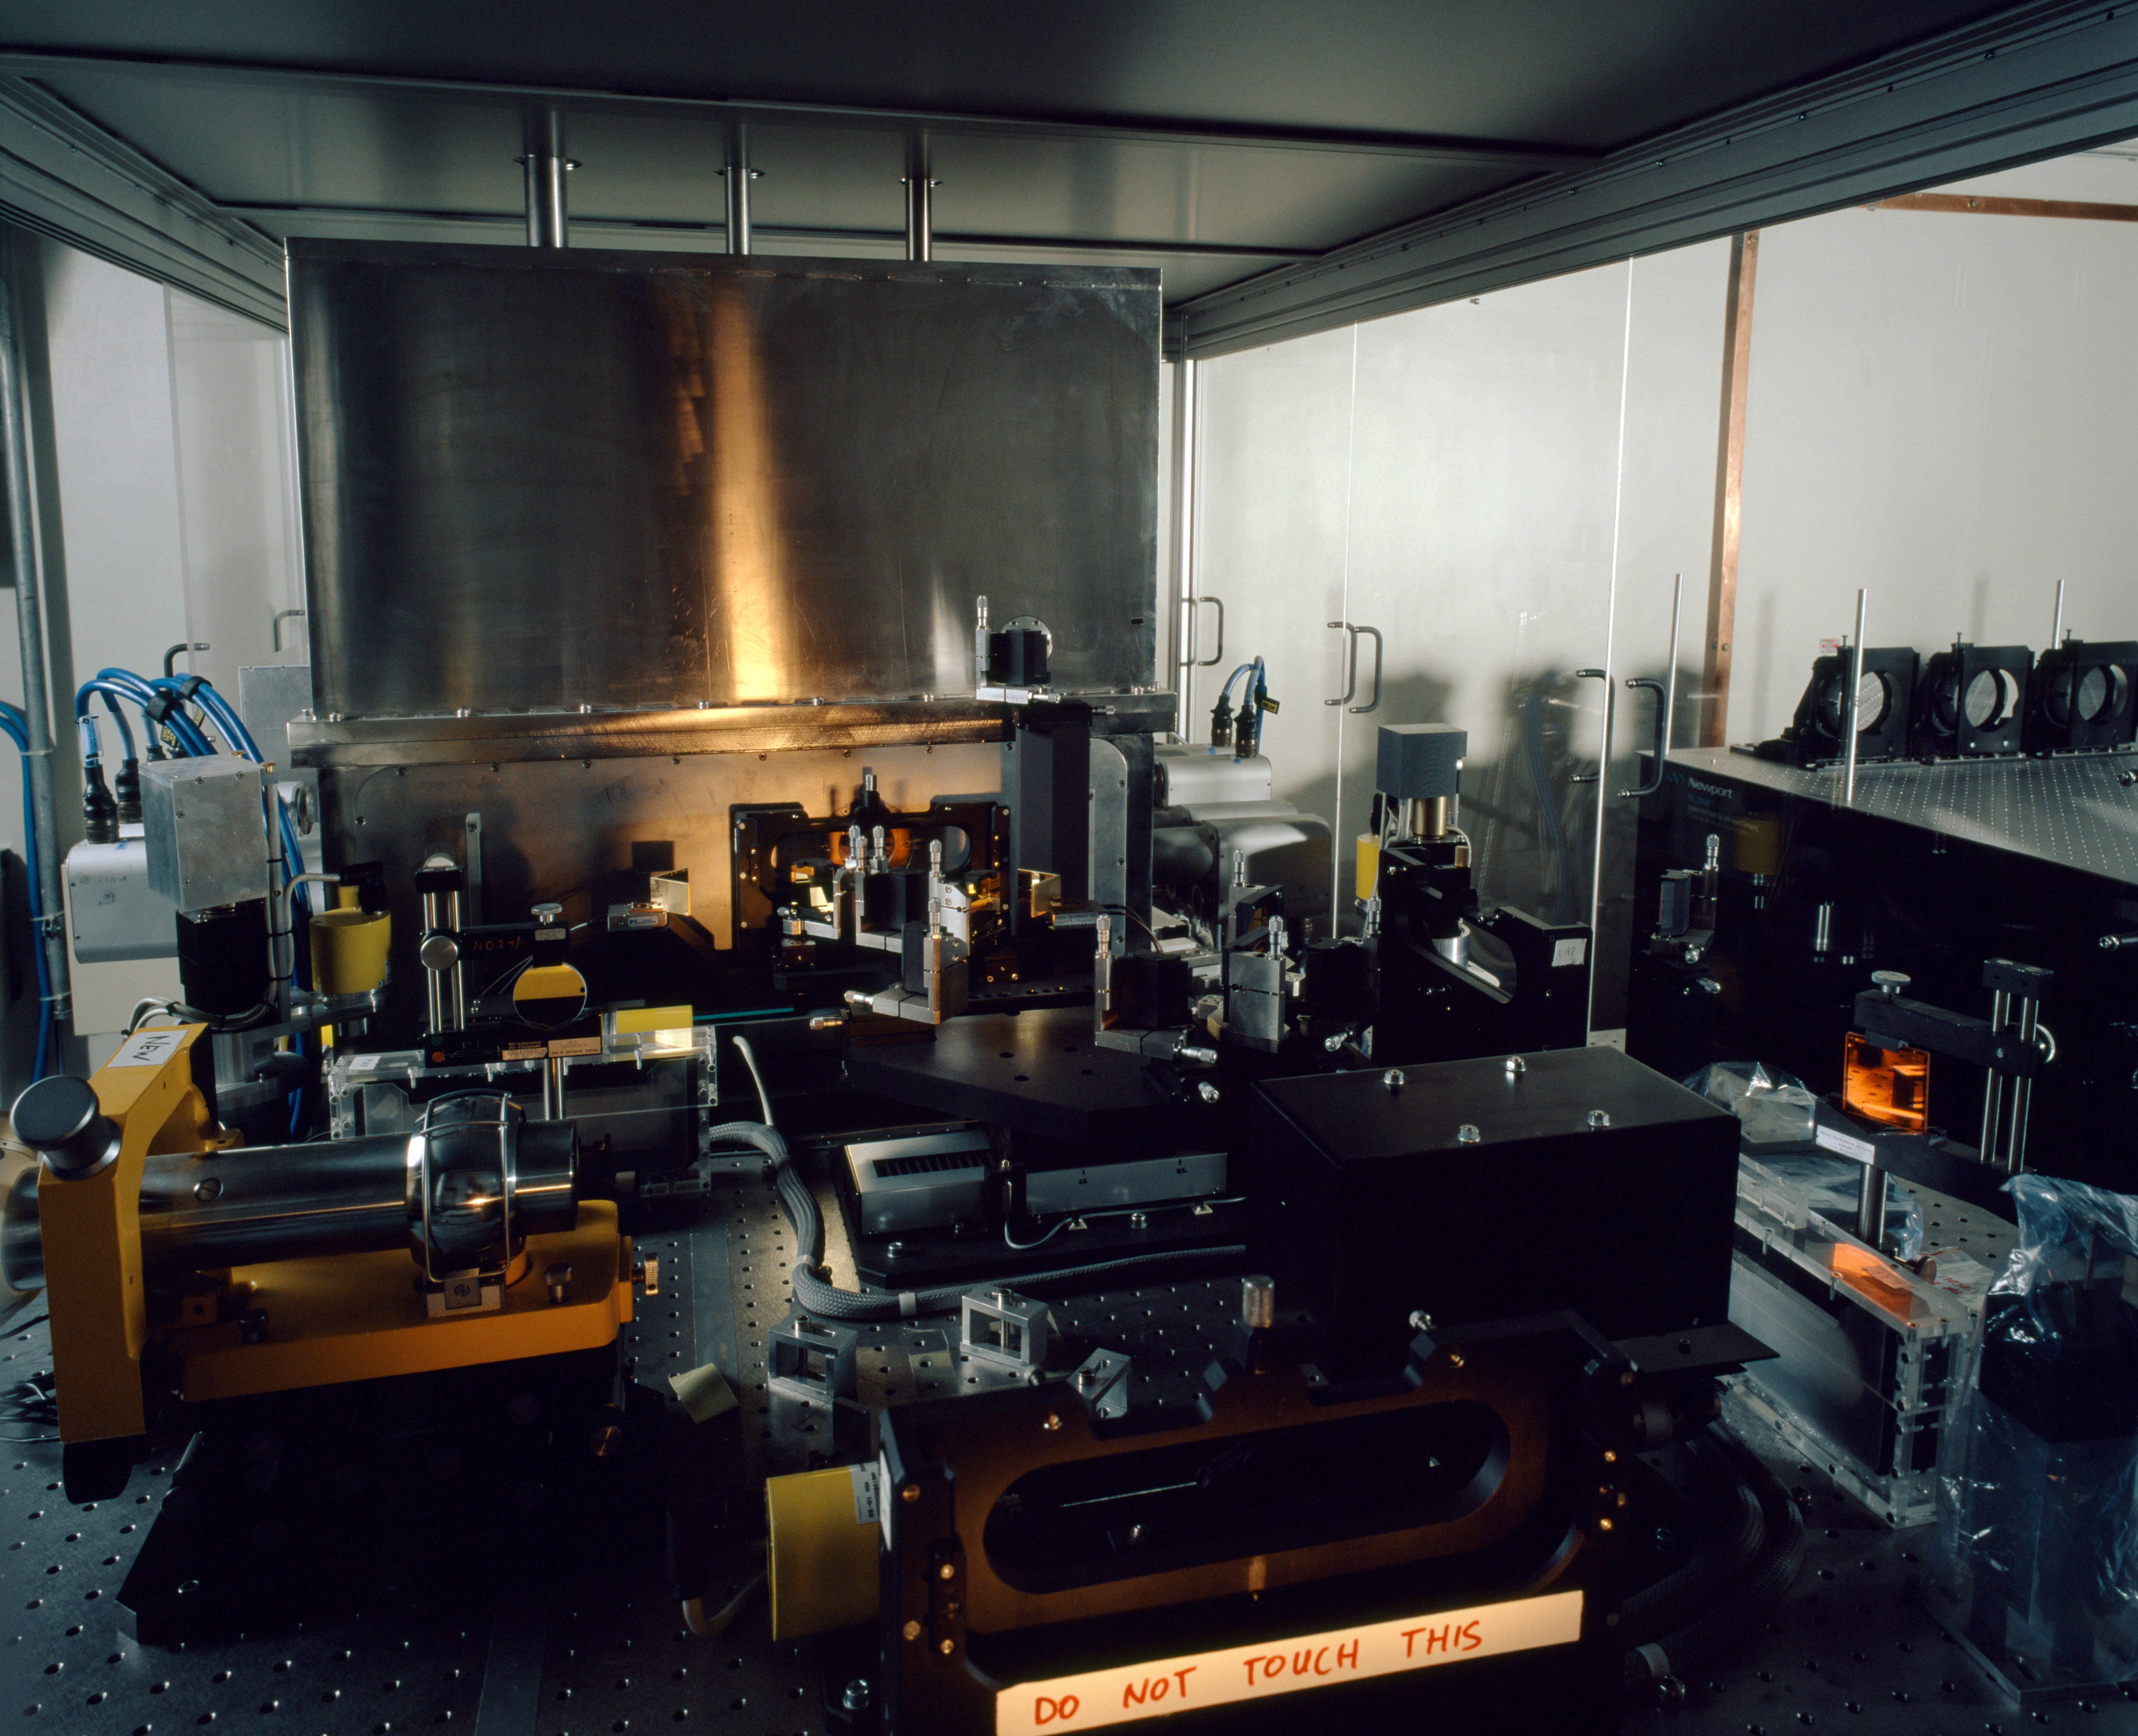

MIDI

The Mid-InfrareD Interferometric Instrument (MIDI), in the VLTI laboratory on Paranal, where it combines the light of two telescopes. Additionally, MIDI disperses the light to study it at different wavelengths.

Credit: ESO